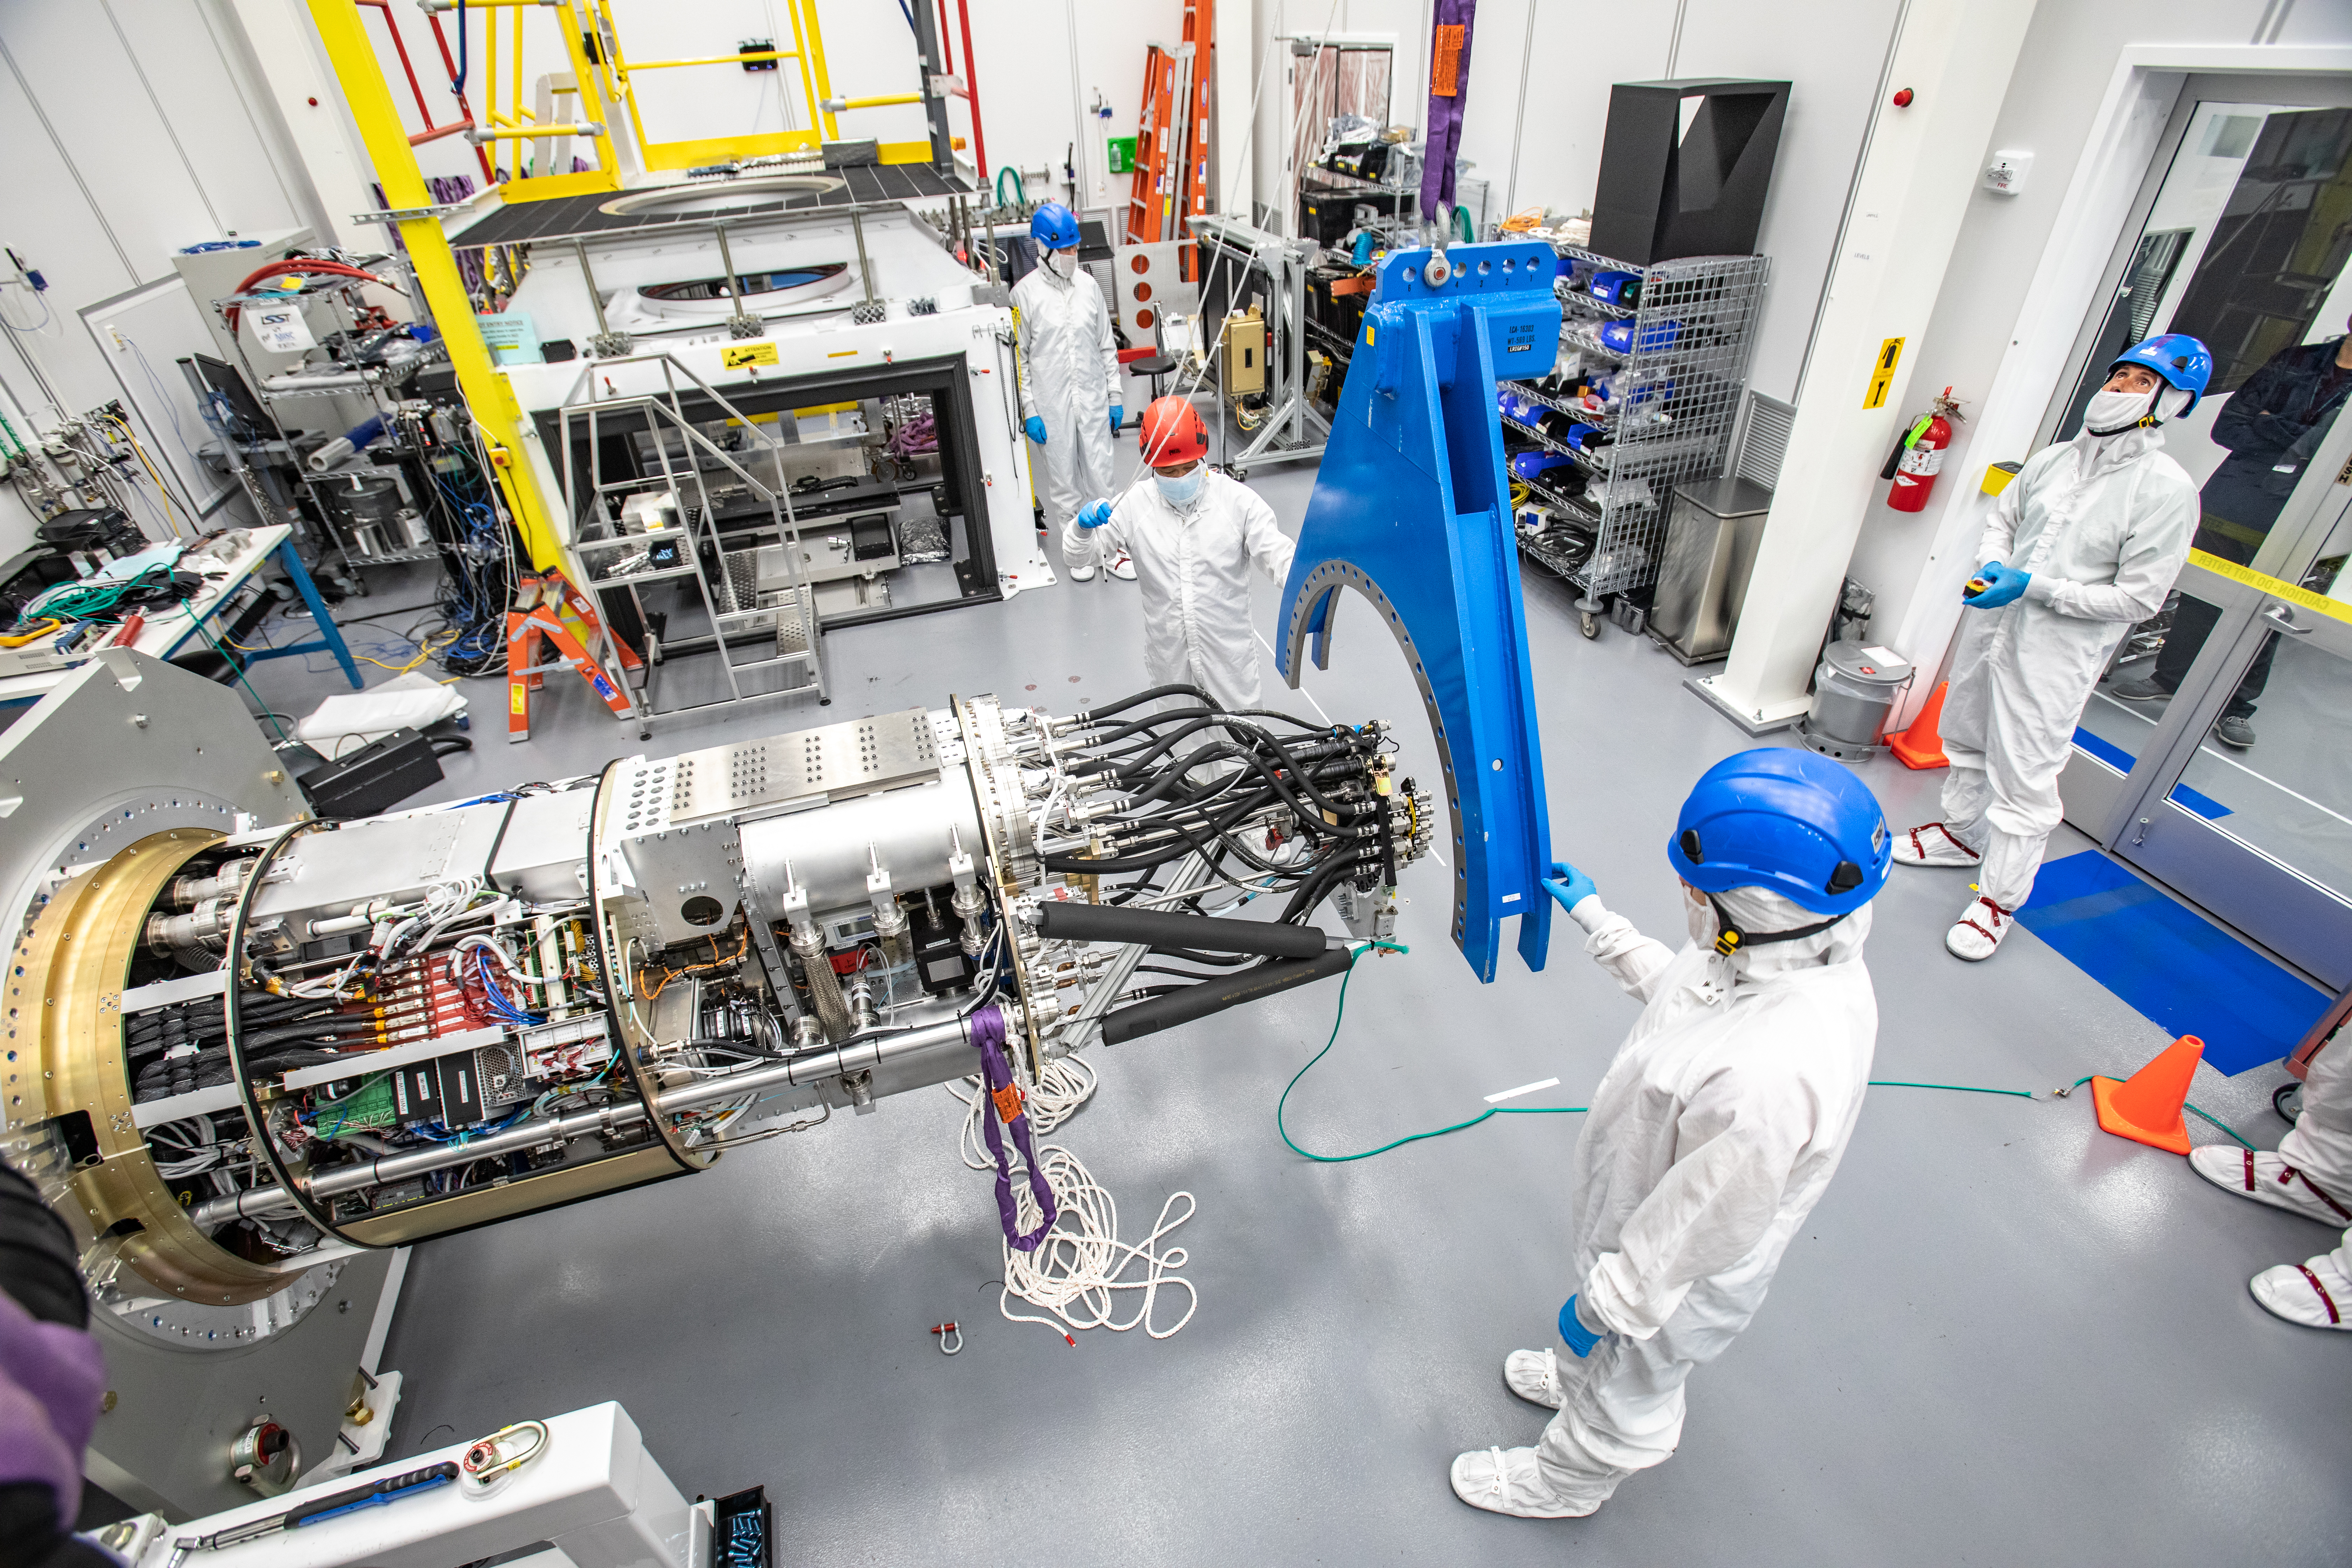

LSST Cryostat to Camera Body Lift

The LSST camera team successfully installed the cryostat to the camera body on April 8.

Credit: Jacqueline Ramseyer Orrell/SLAC National Accelerator Laboratory